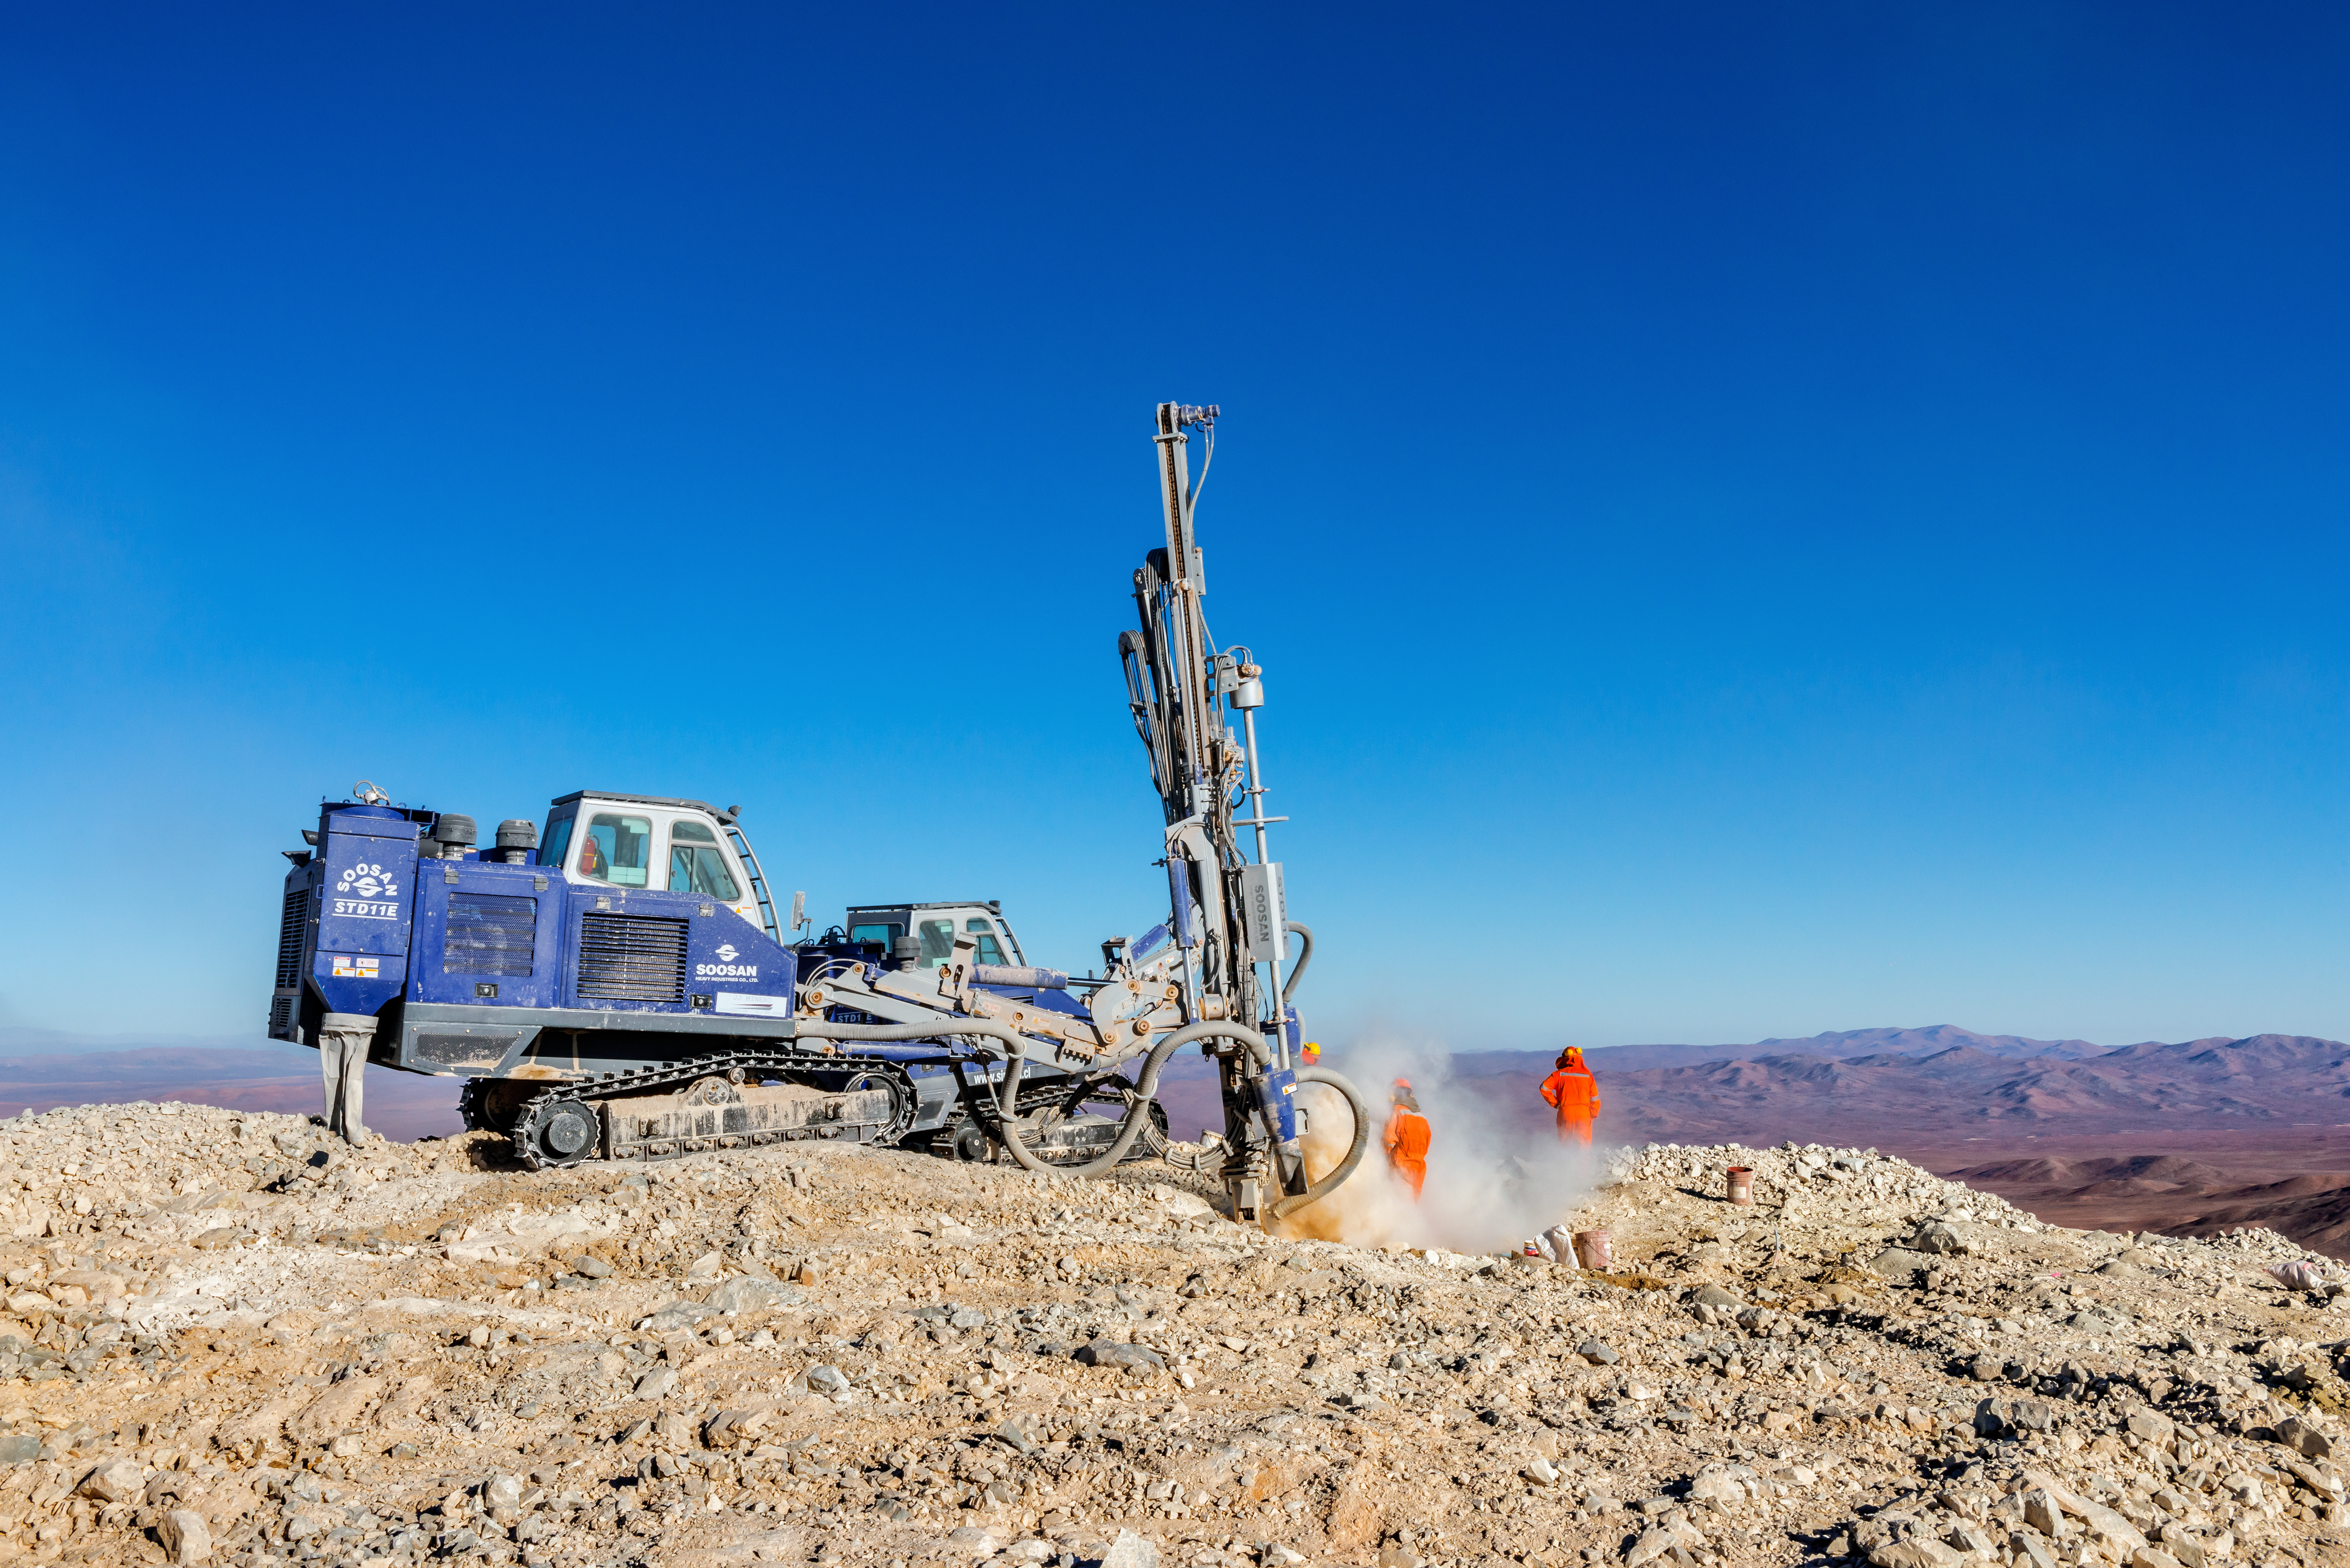

Drilling on Cerro Armazones

A drill on the top of Cerro Armazones cloaks a worker in a shroud of dust.

Credit: P. Pardo Ávalos/ESO